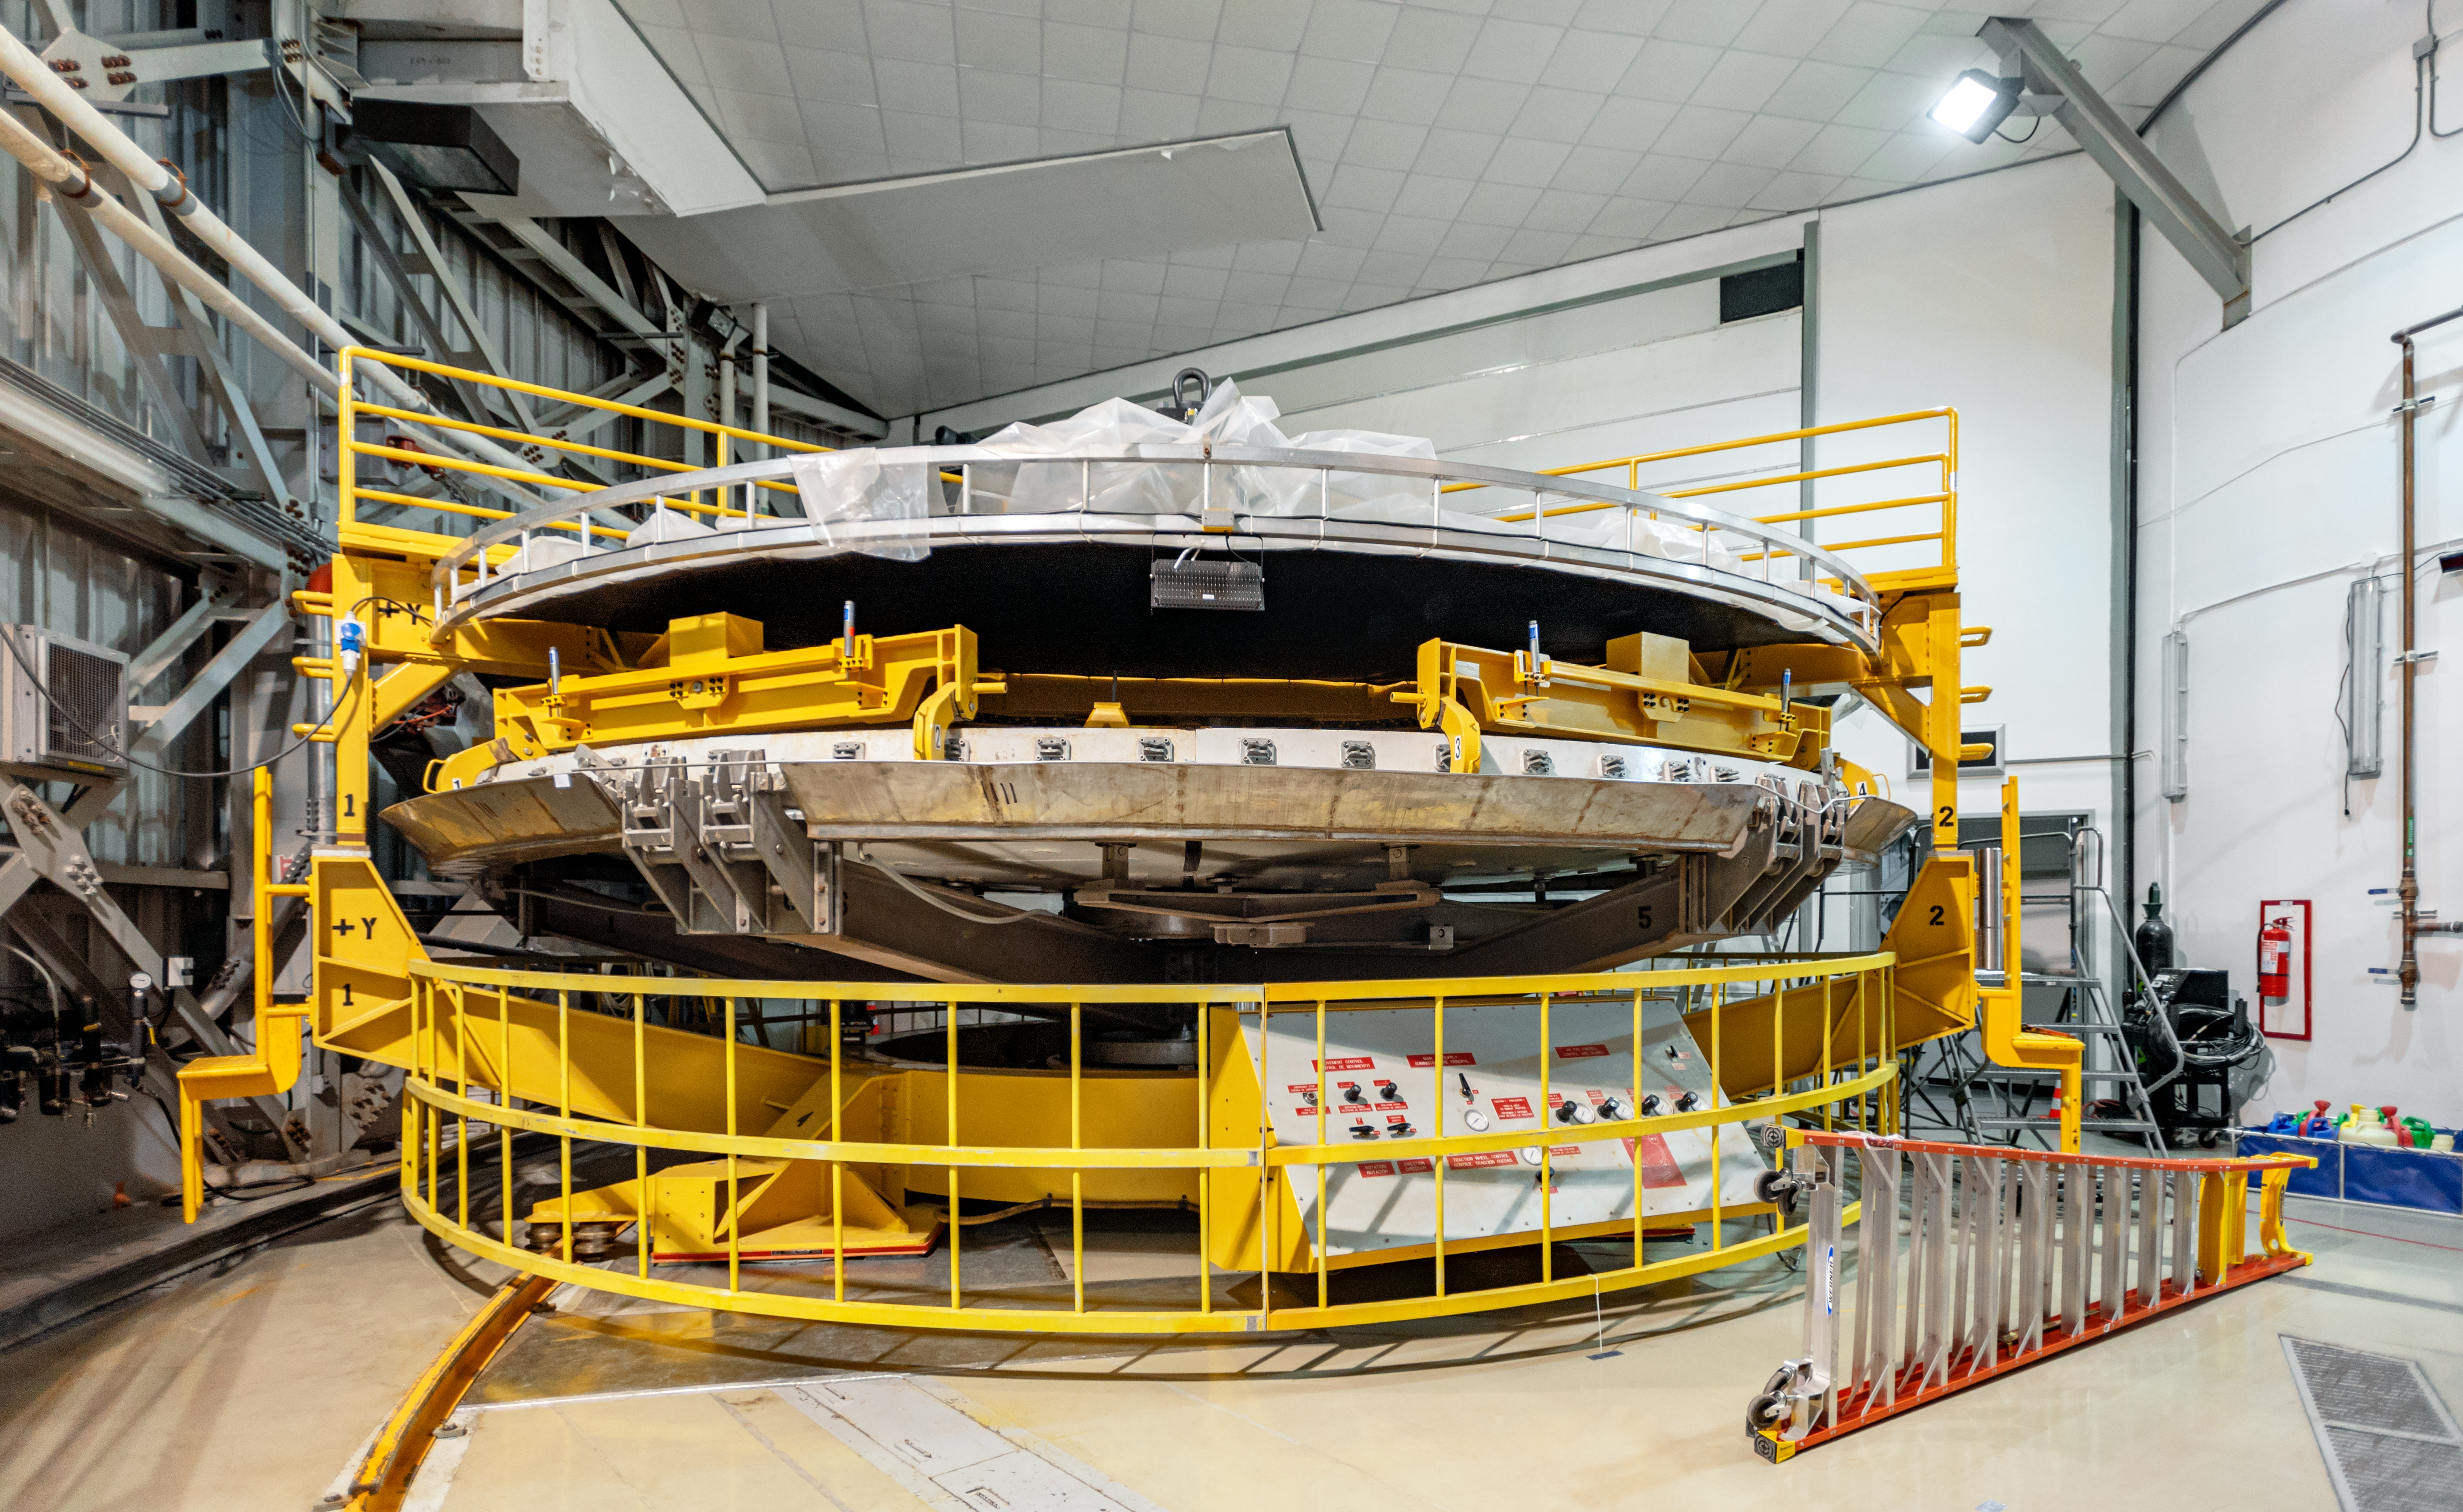

Gemini South Washing Cart

The washing cart, used during the stripping process when the coat of silver is removed from the primary mirror to be replaced for a new one, located at the coating chamber area in the Gemini South telescope.

Credit: International Gemini Observatory/NOIRLab/NSF/AURA/D. Munizaga